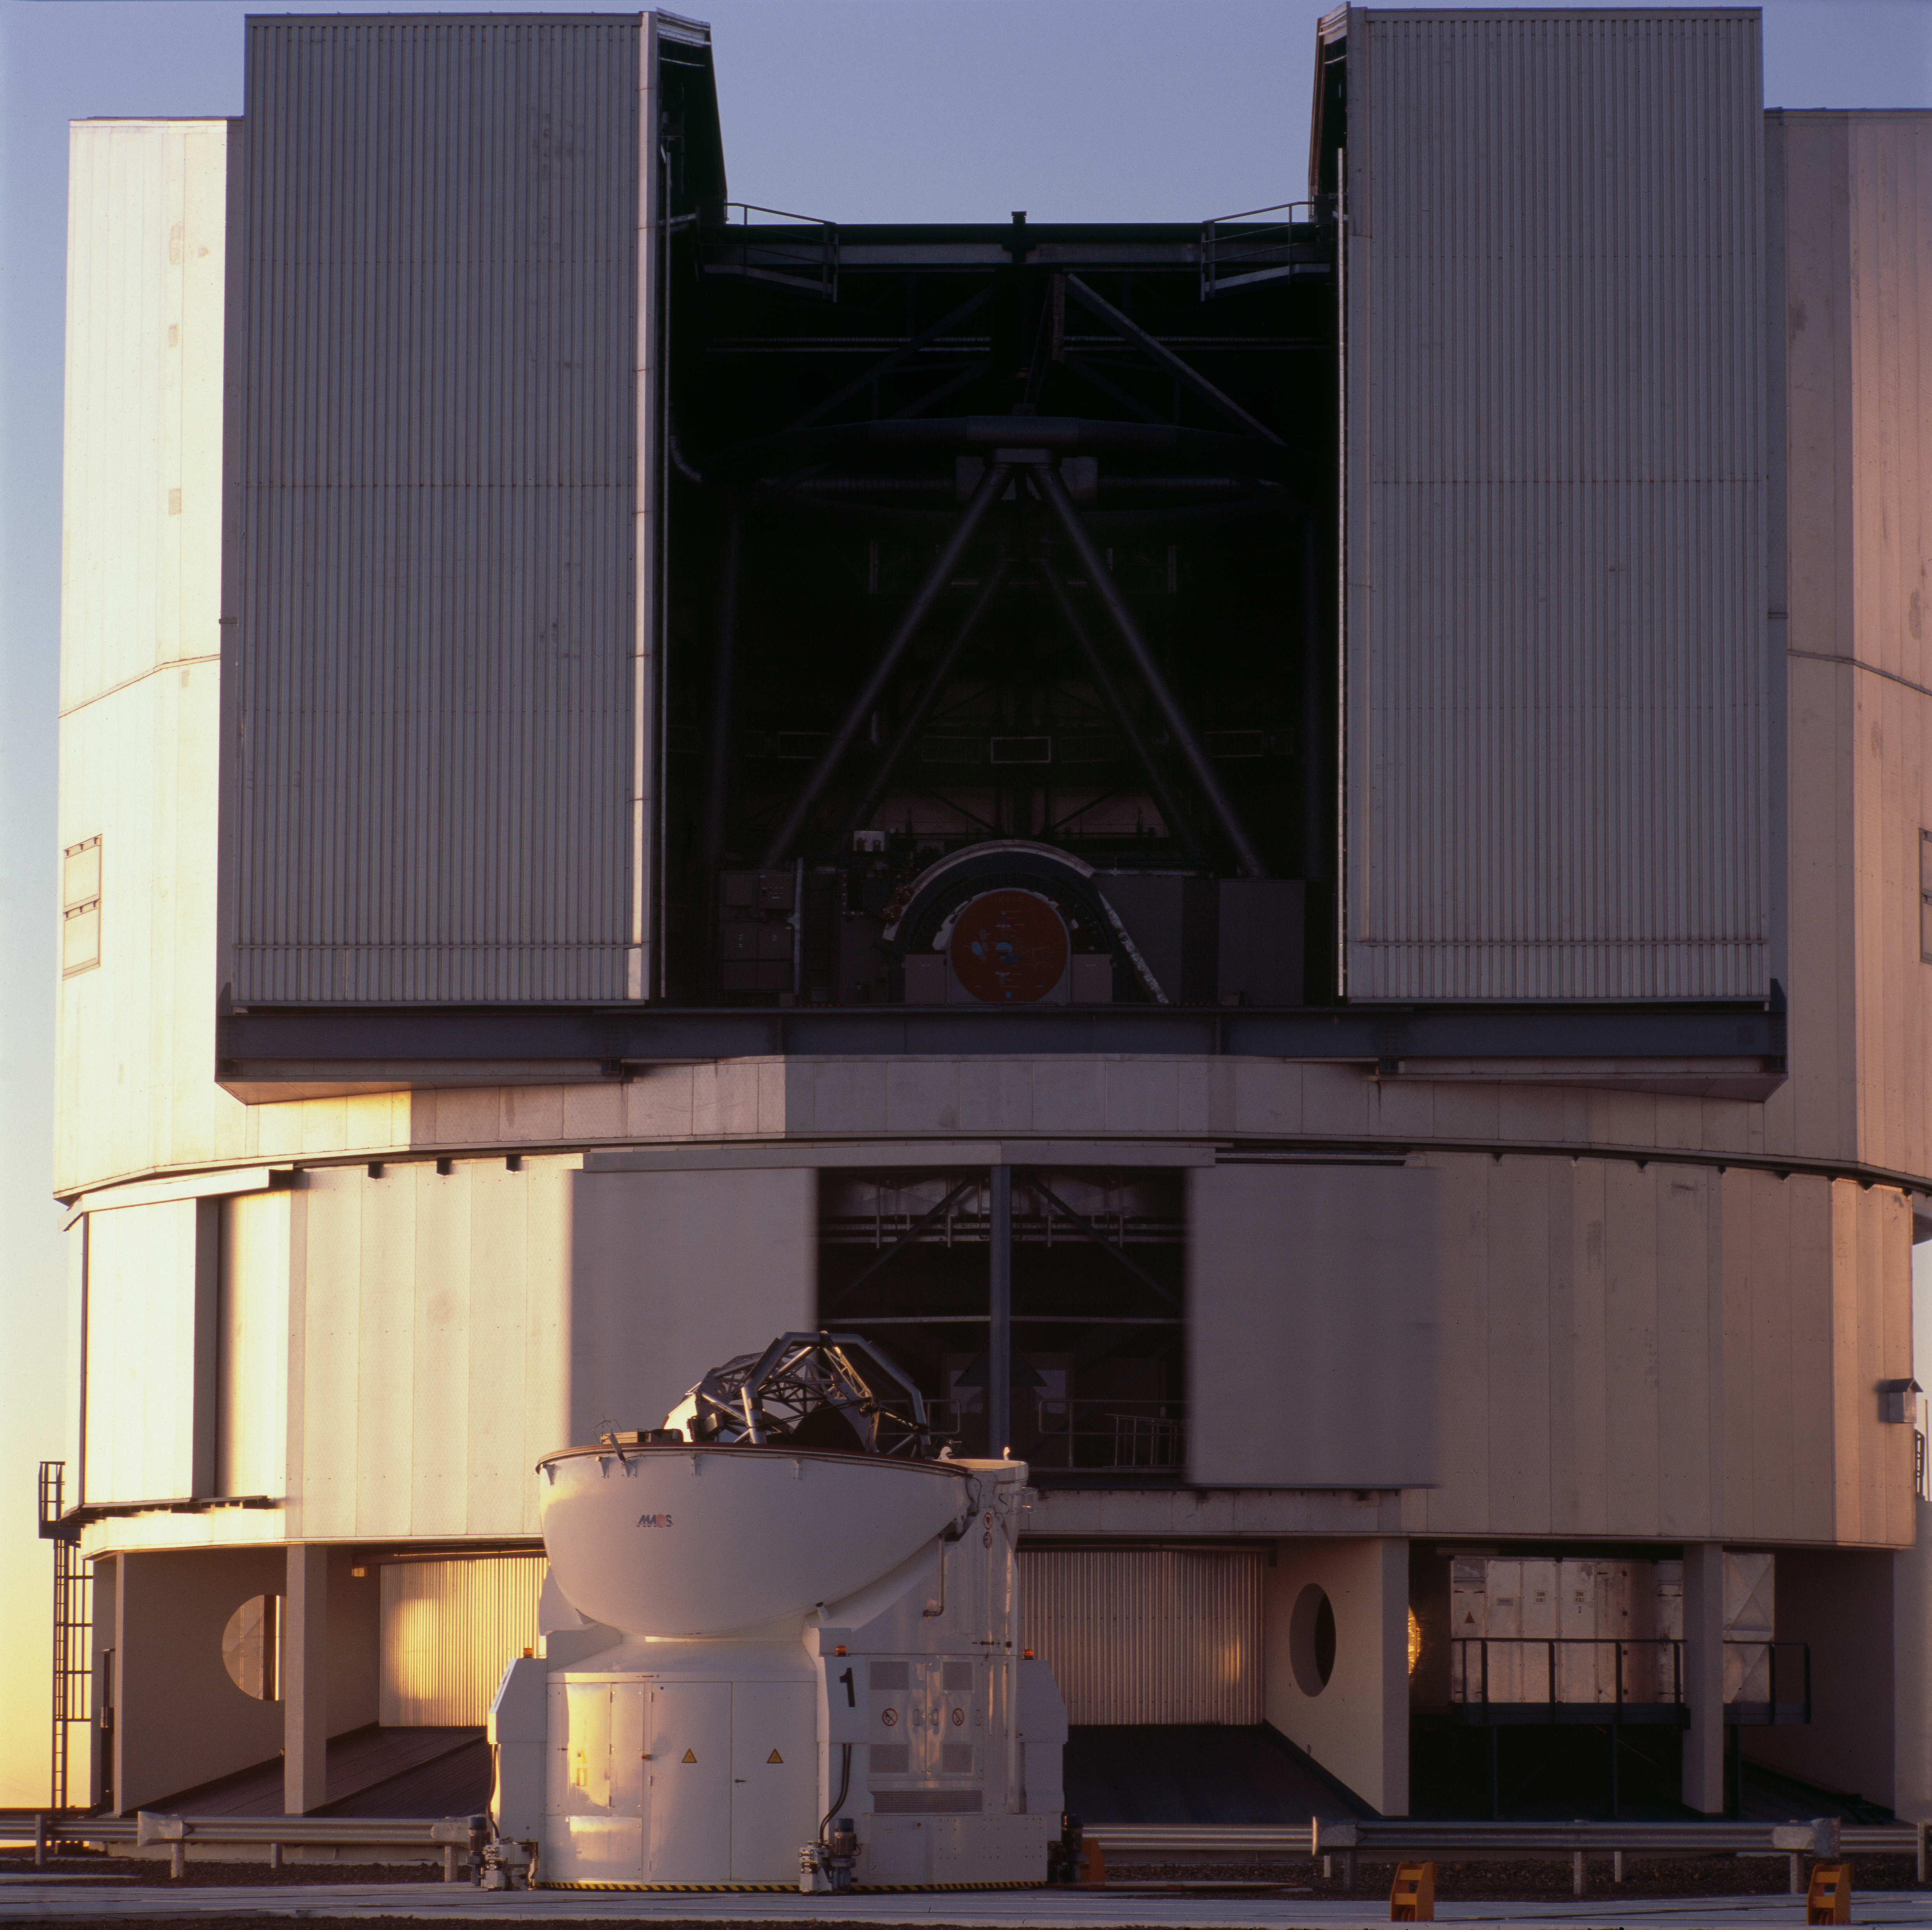

ANTU (UT1) and AT1

ANTU, the first Unit Telescope of the VLT is visible through the opened doors of its enclosure. This giant structure, with 35m wide and almost 40m height, dwarfs the 1.8m diameter mobile Auxiliary Telescope AT1 that is sitting just in front. Four similar ATs are installed on the Paranal platform, and can be moved on a system of railway tracks in order to optimize their configuration for interferometric observations. Photo taken in 2007.

Credit: ESO/H.H.Heyer